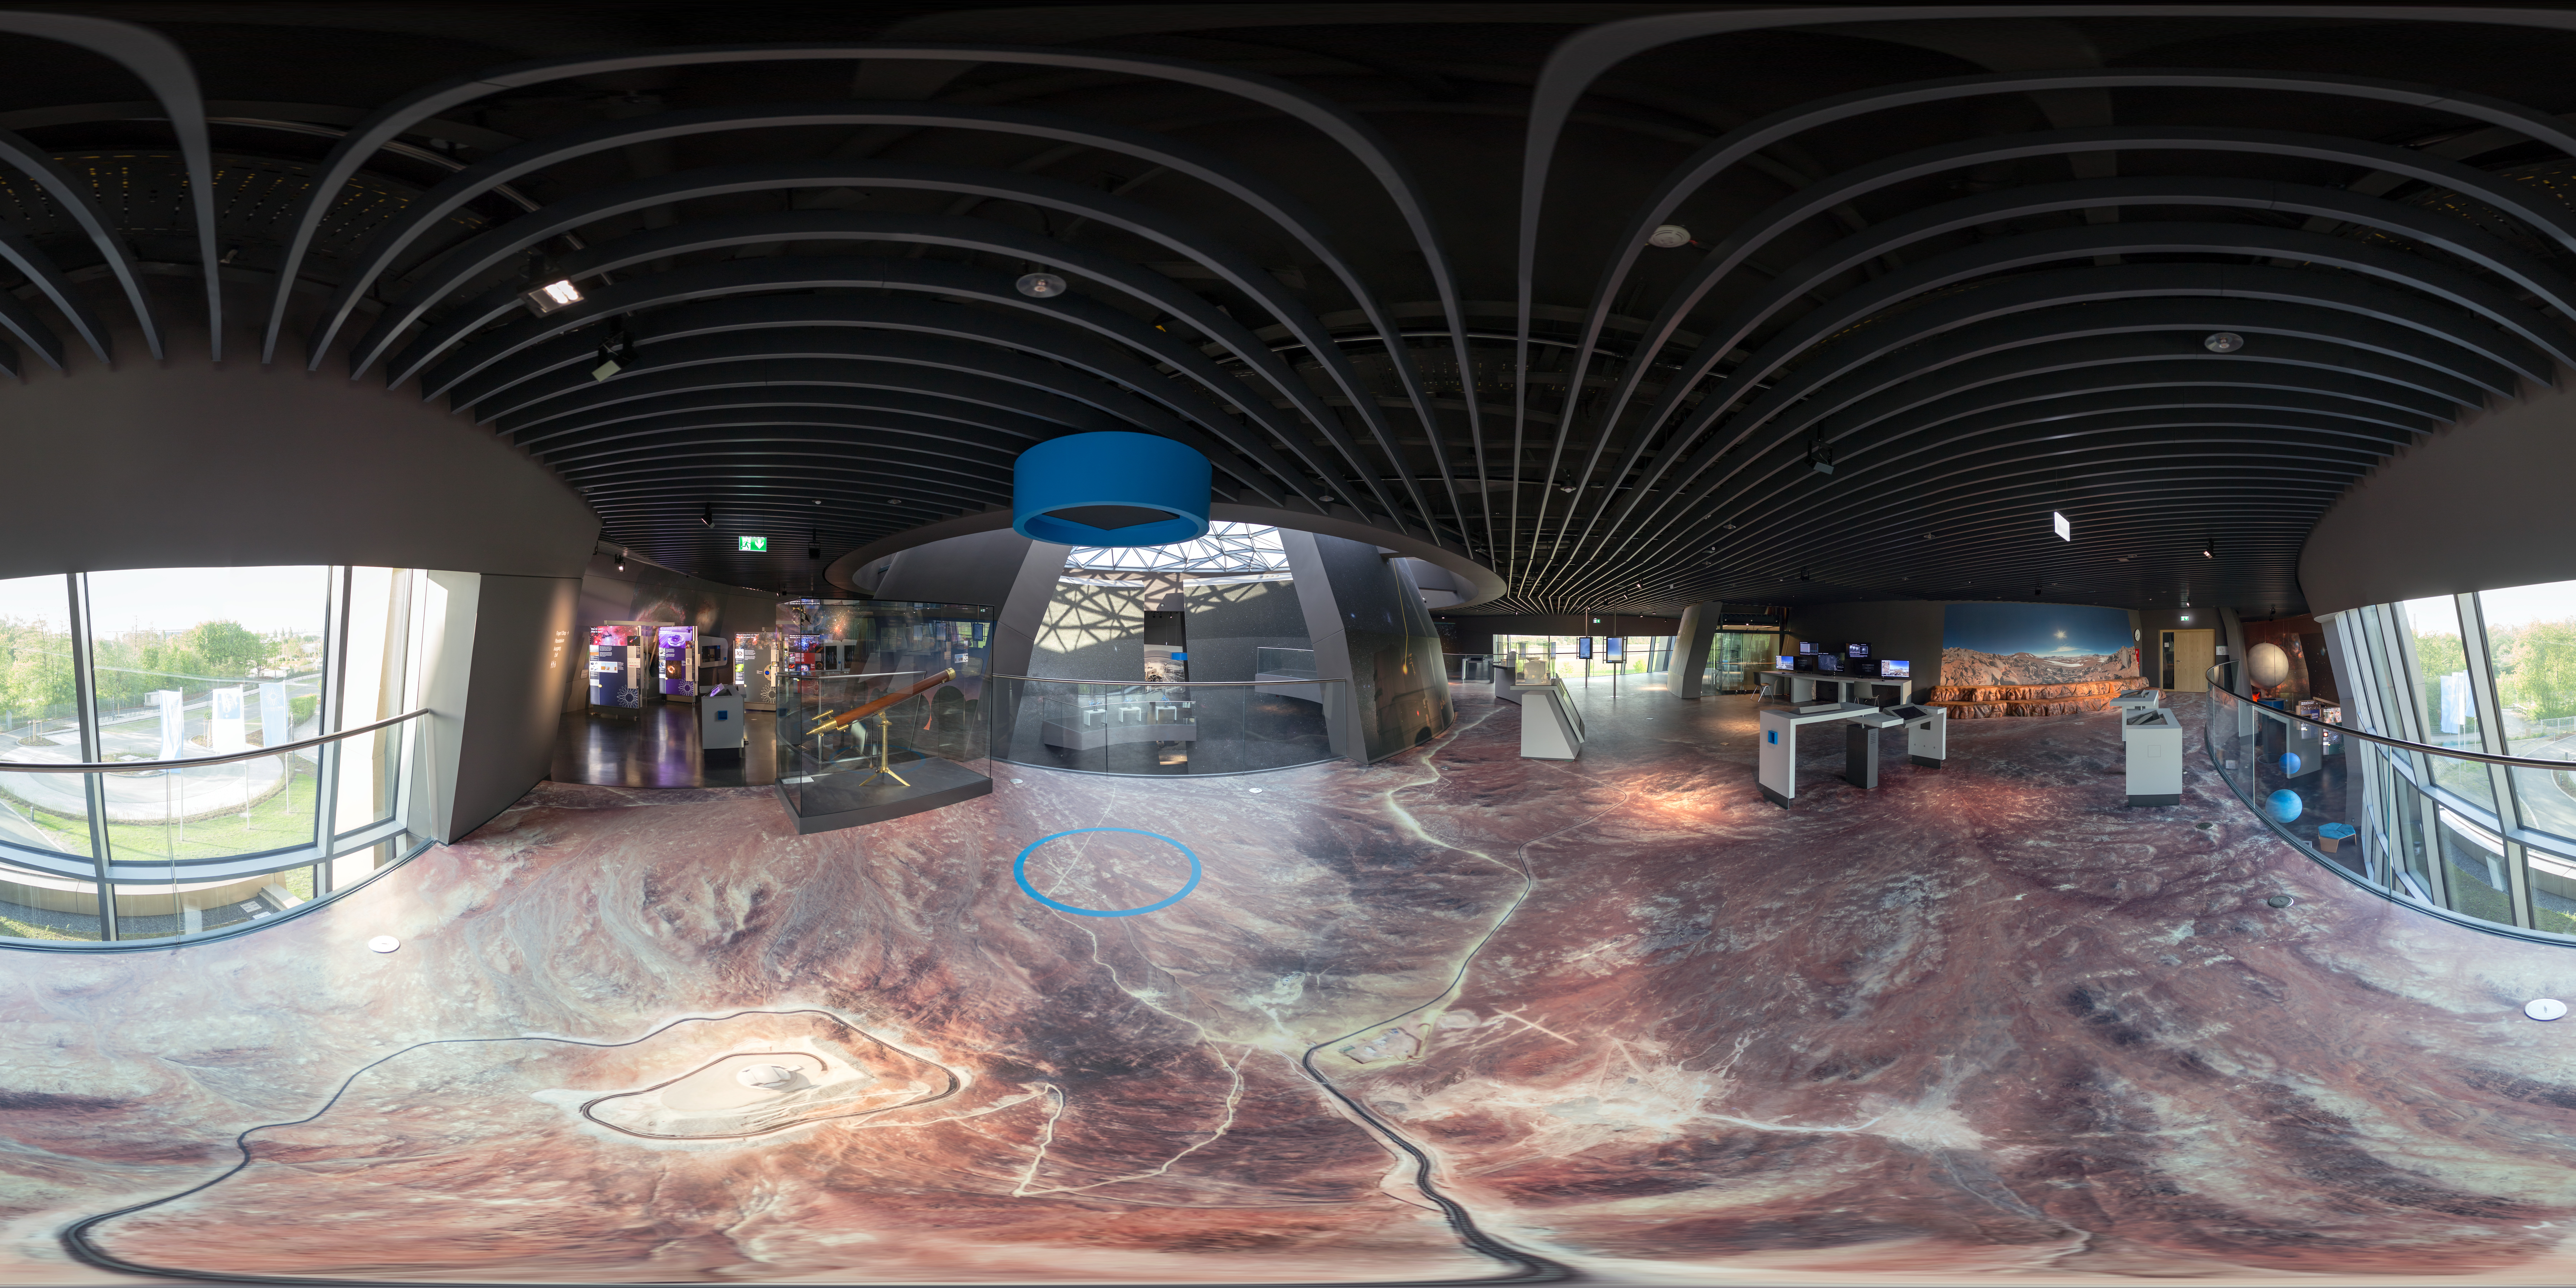

Desert in the middle of Garching

The Atacama desert (home to ESO's telescopes) has been brought to the ESO Supernova Planetarium & Visitor Centre. This part of the exhibition rests at the top of the Supernova and also includes a selfie station!

Credit: ESO/P. Horálek